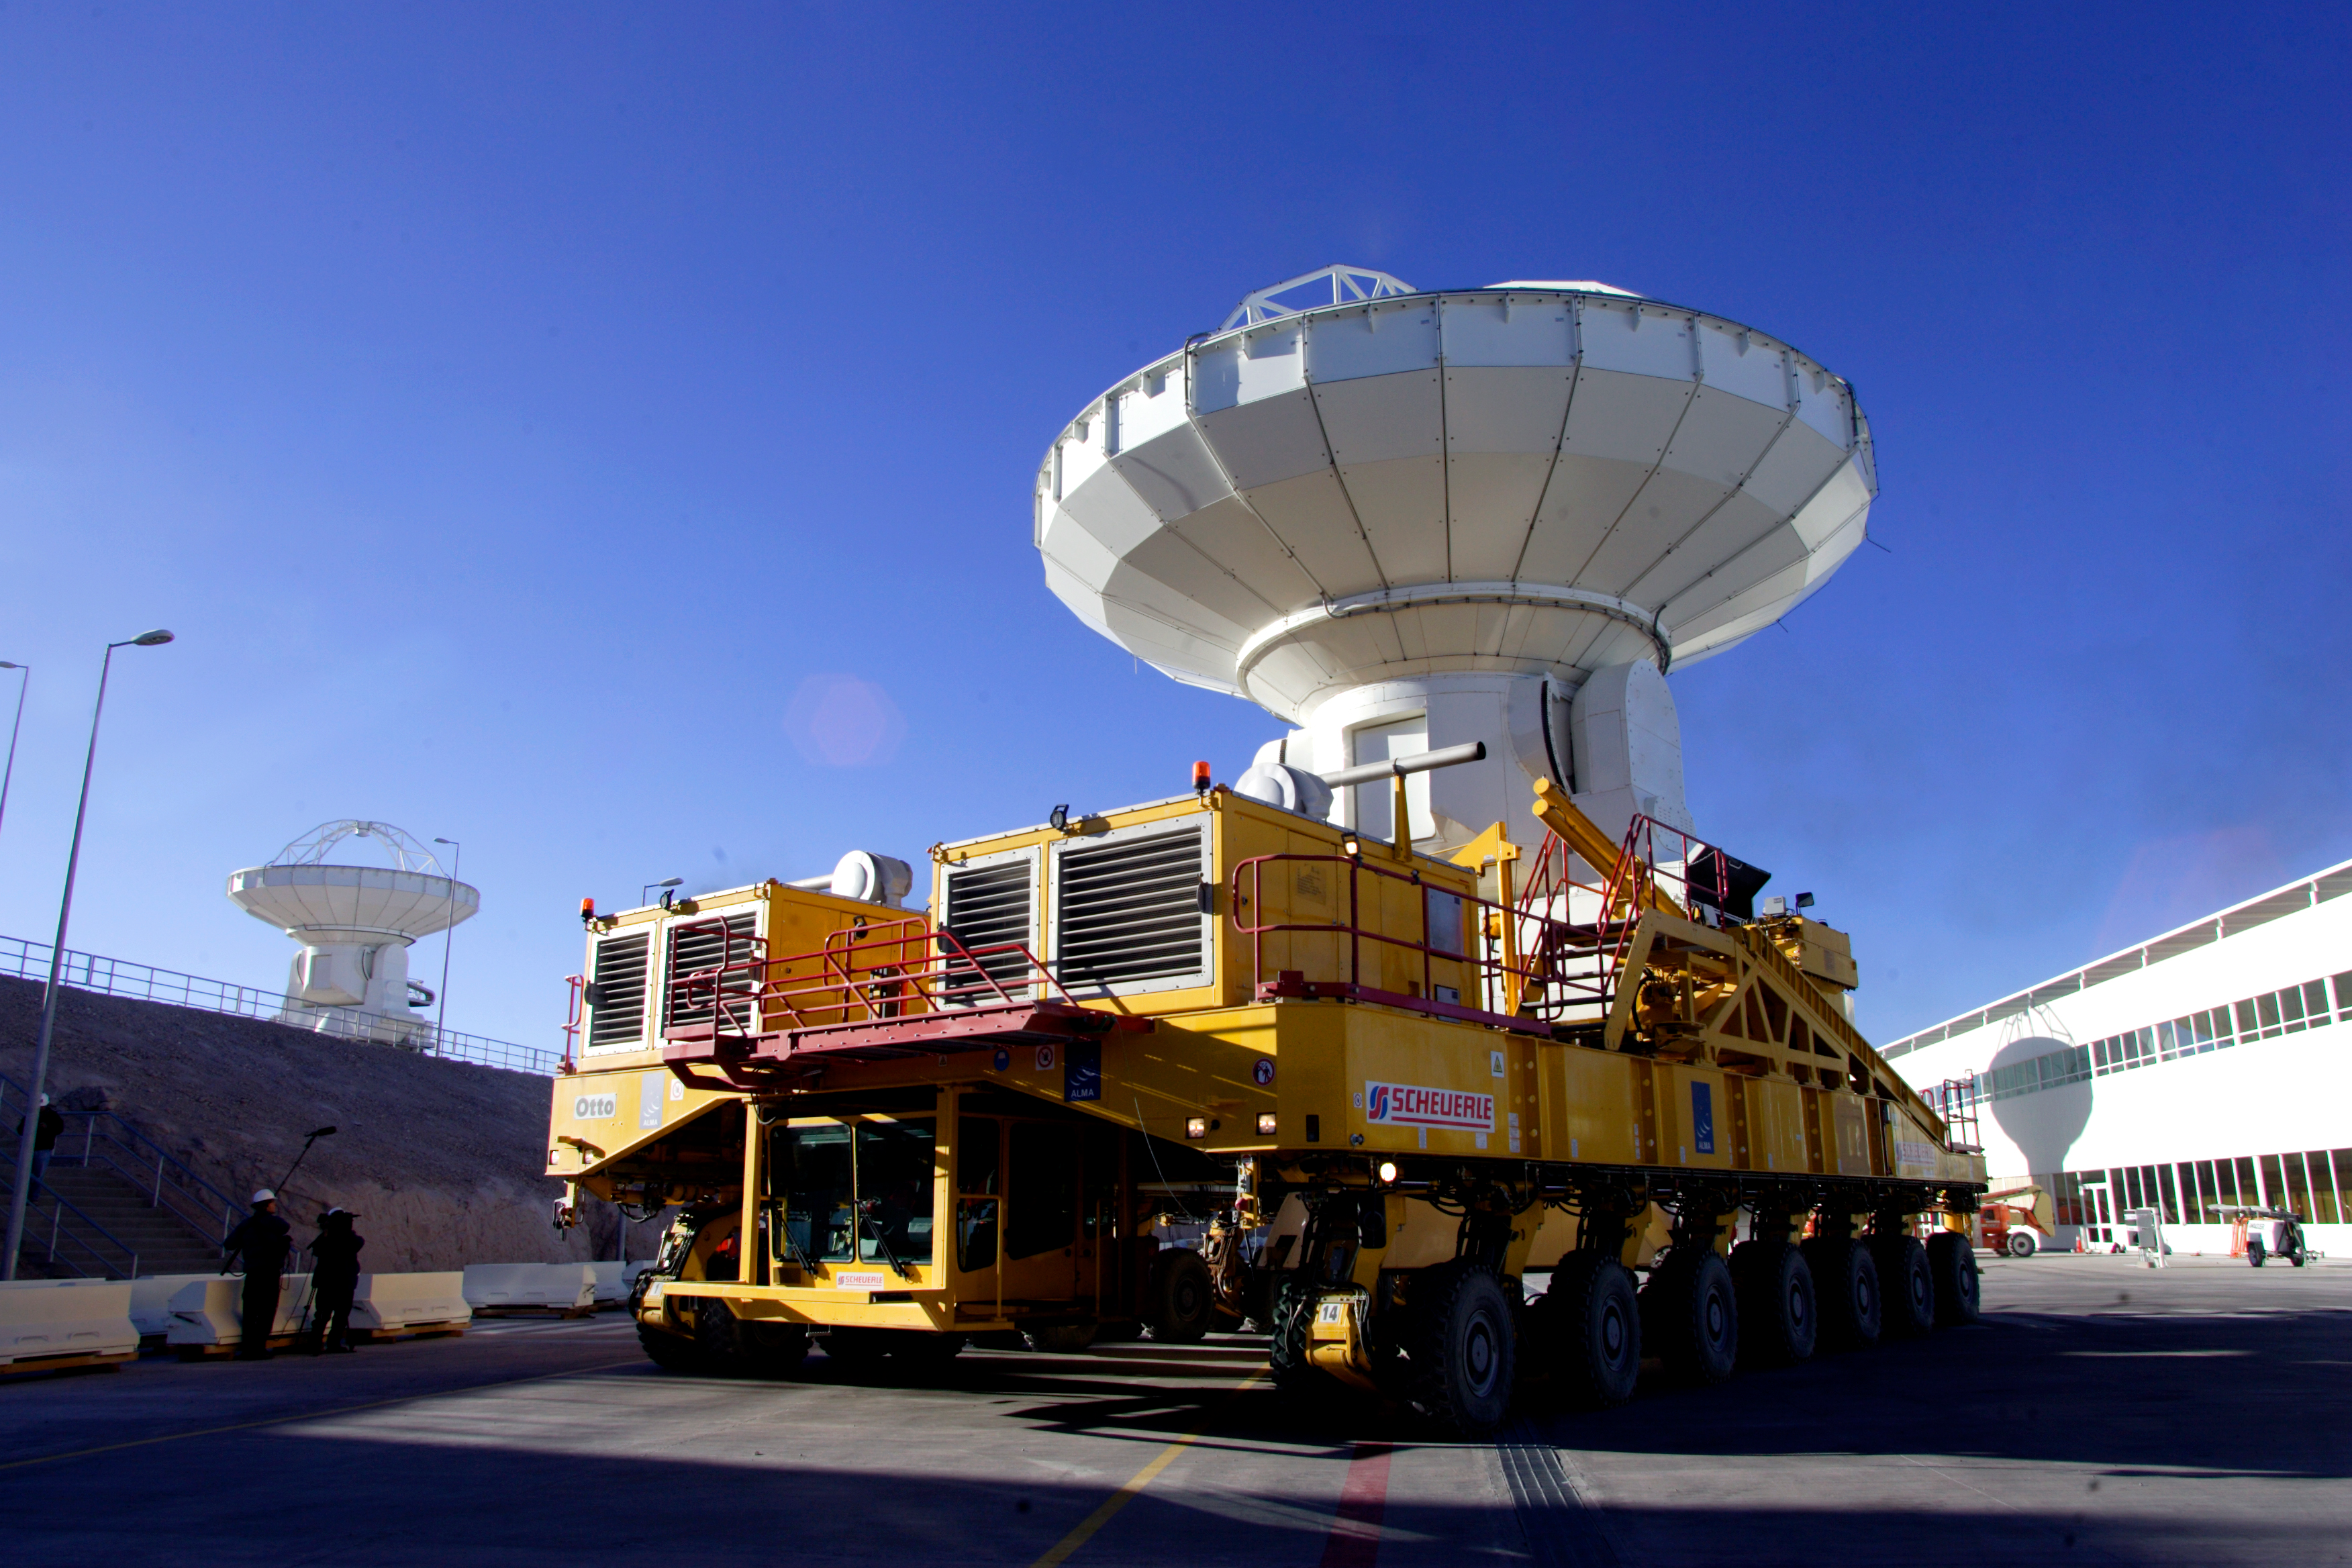

ALMA and Otto

Credit: NRAO/AUI/NSF